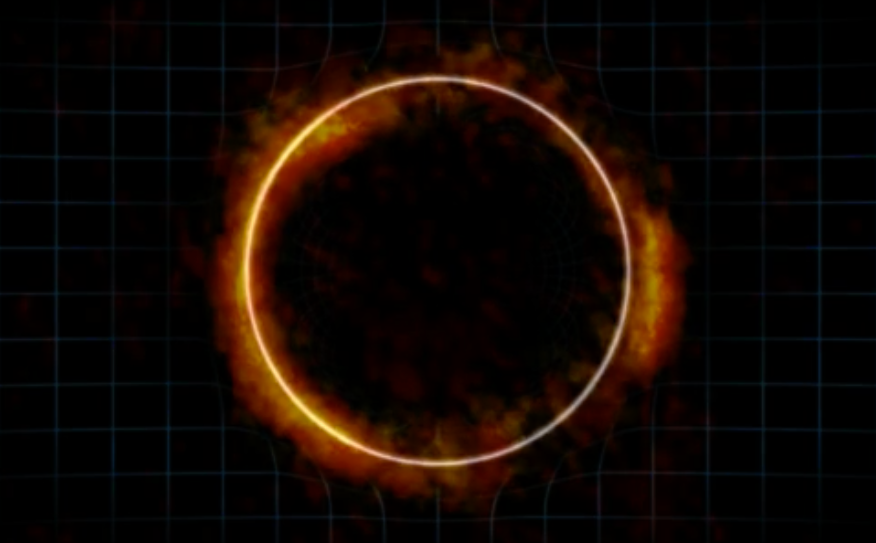

Animation of a Gravitational Lens Creating an Einstein Ring

Animation demonstrating how the gravity from a massive foreground galaxy can bend the light of a more distant galaxy. If the two galaxies line up just right, the result is a highly distorted image of the distant galaxy known as an Einstein ring. The radio image portion of the video is of galaxy SDP.81, which was imaged by ALMA as part of the telescope's Long Baseline Campaign.

Credit: NRAO/AUI/NSF; ALMA (NRAO/ESO/NAOJ); Dana Berry / SkyWorks